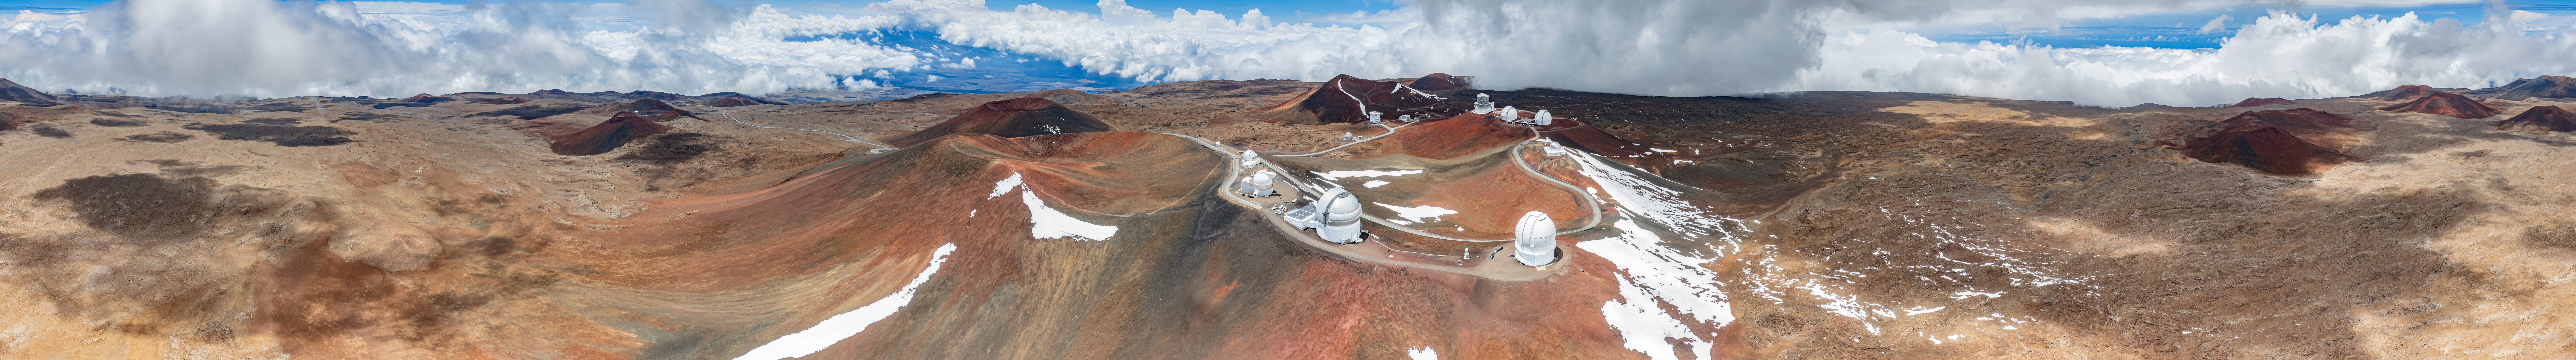

Gemini North Panorama

A wide aerial panoramic shot of Gemini North and other various facilities near the Maunakea summit in Hawai‘i.

Credit: International Gemini Observatory/NOIRLab/AURA/NSF/A. Hara